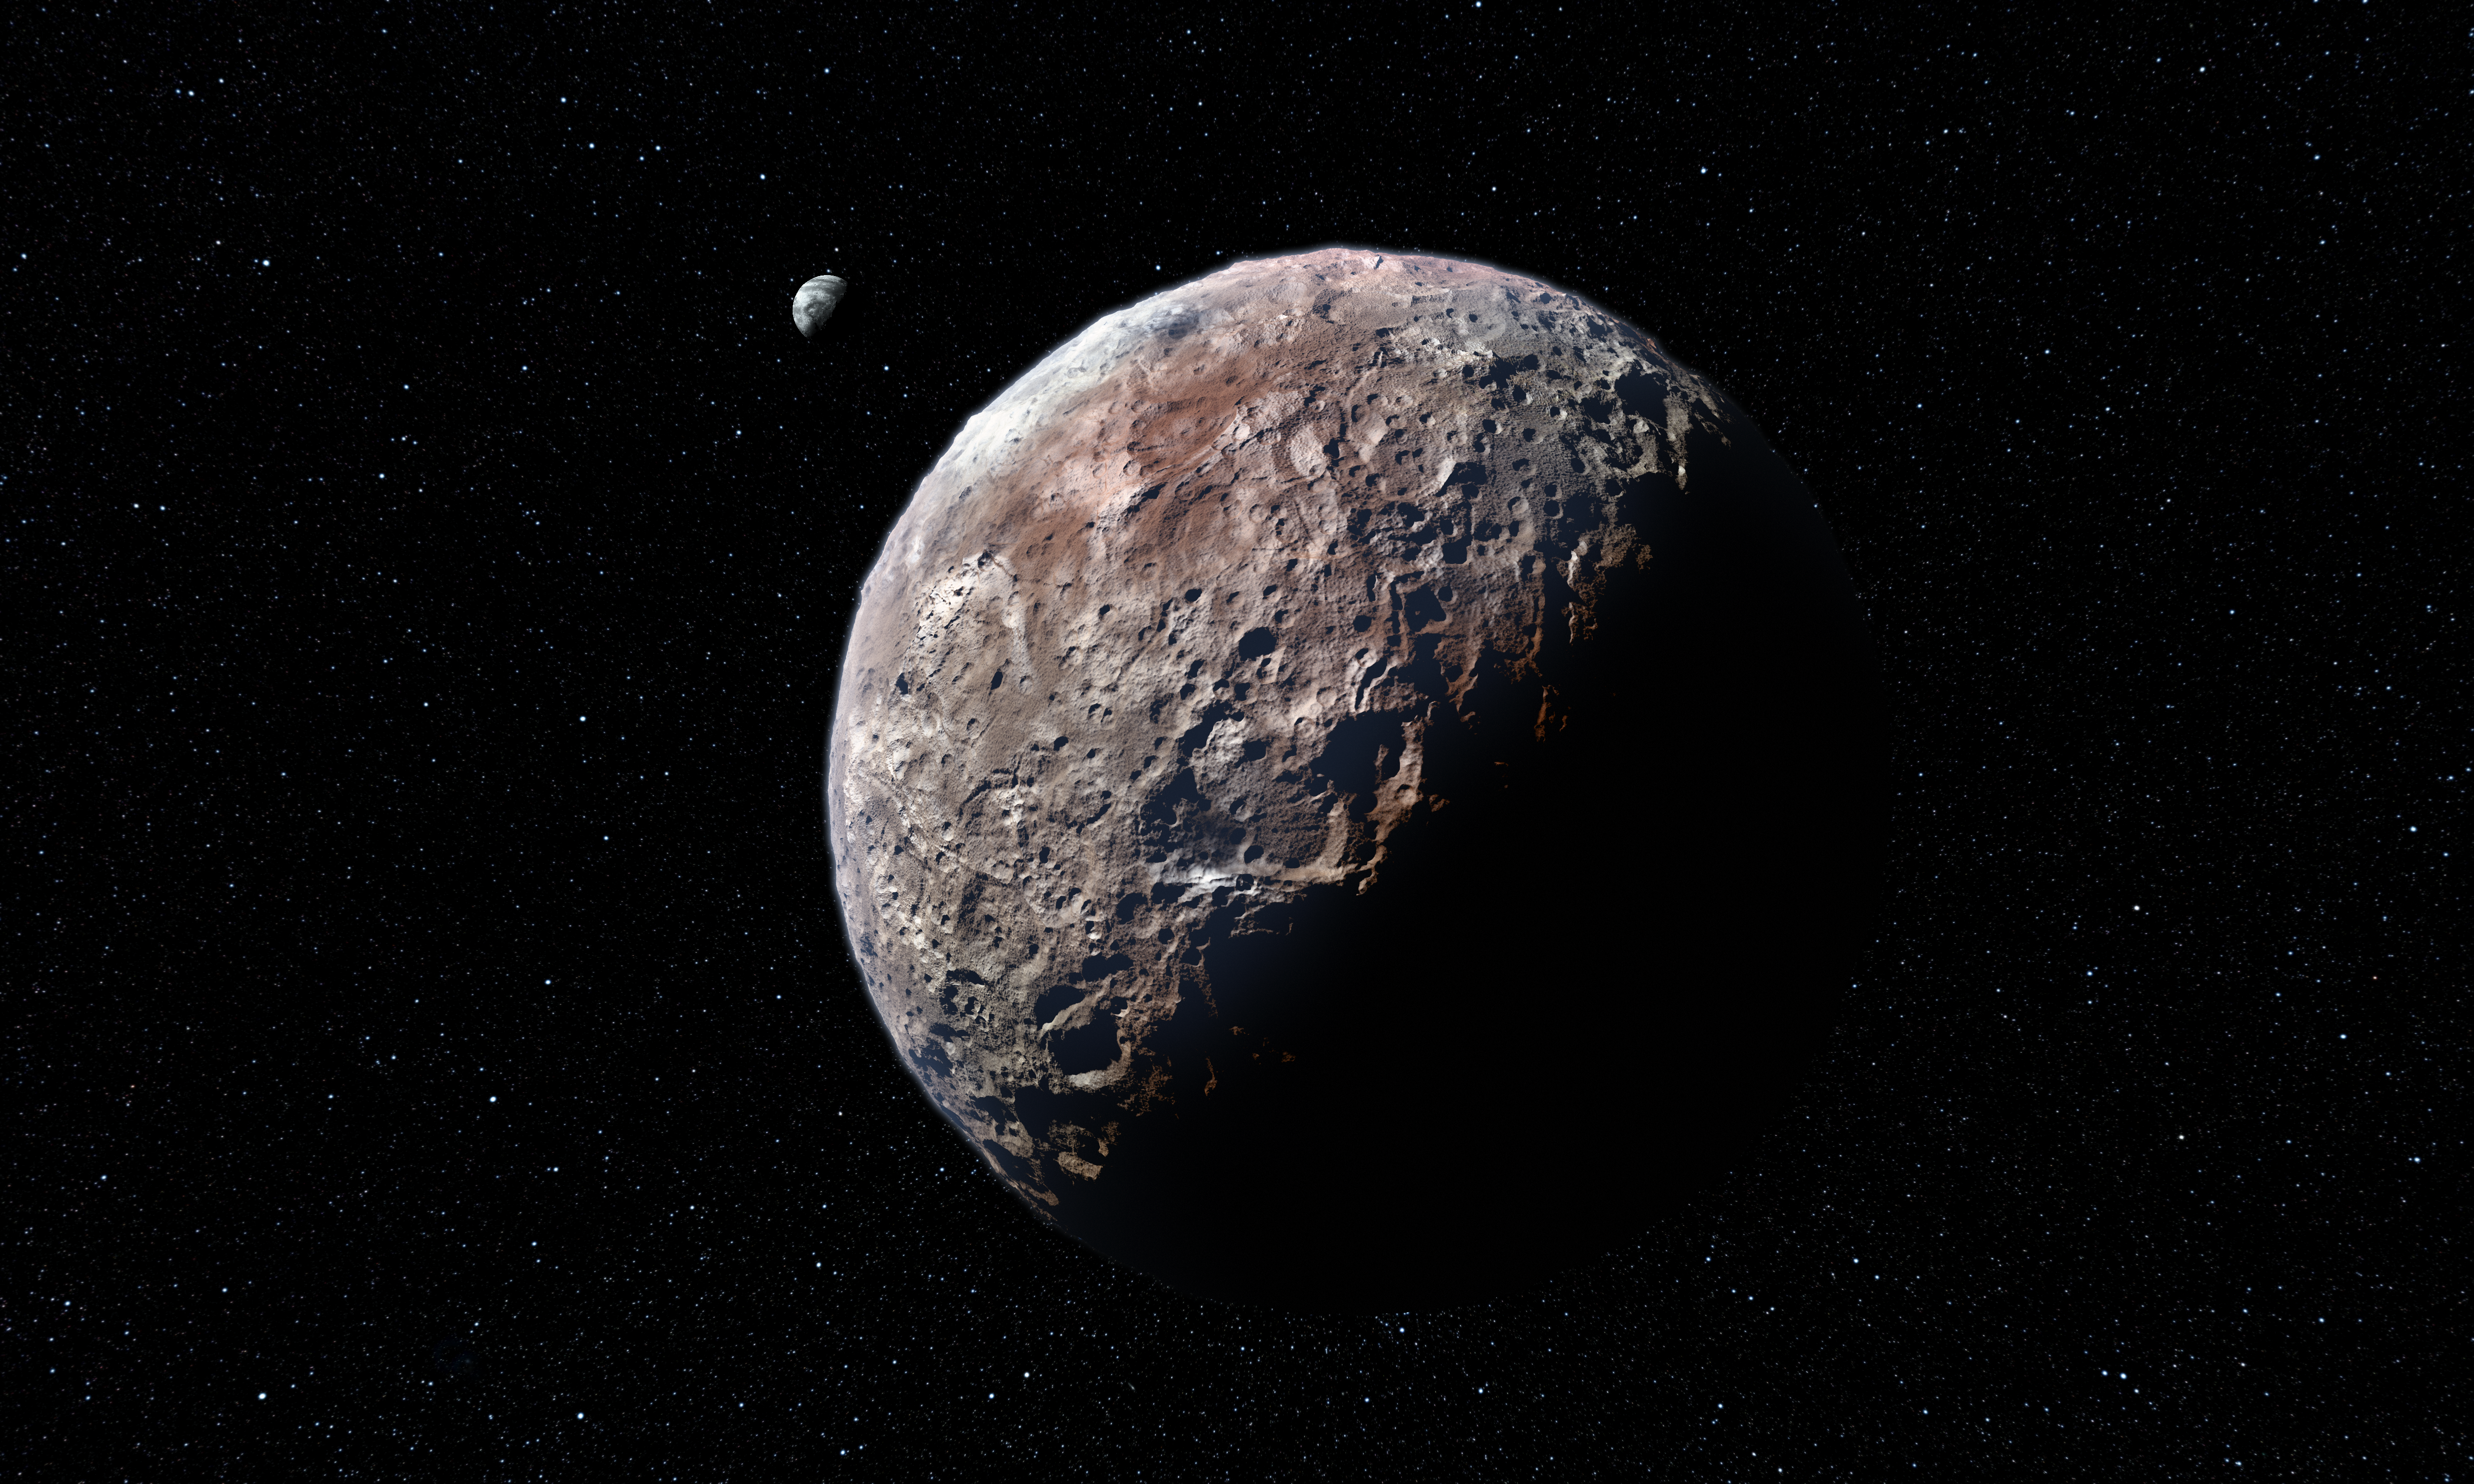

Artist’s impression of Pluto and Charon

Pluto is a remote and enigmatic world that resides on the edge of the Solar System, in a region known as the Kuiper Belt.

On 14 July 2015, NASA’s New Horizons probe will fly past Pluto, offering the first close-up look at this small, distant world and its largest satellite, Charon. These denizens of the outer Solar System will, at long last, be transformed from mysterious, hazy bodies into worlds with distinct features — possibly not too dissimilar from those seen in this artist’s impression.

In celebration of this historic occasion, the IAU is proud to endorse a campaign that will allow members of the public to participate in naming newly imaged and identified features on the surfaces of Pluto and its natural satellites.

Credit: IAU/L. Calçada